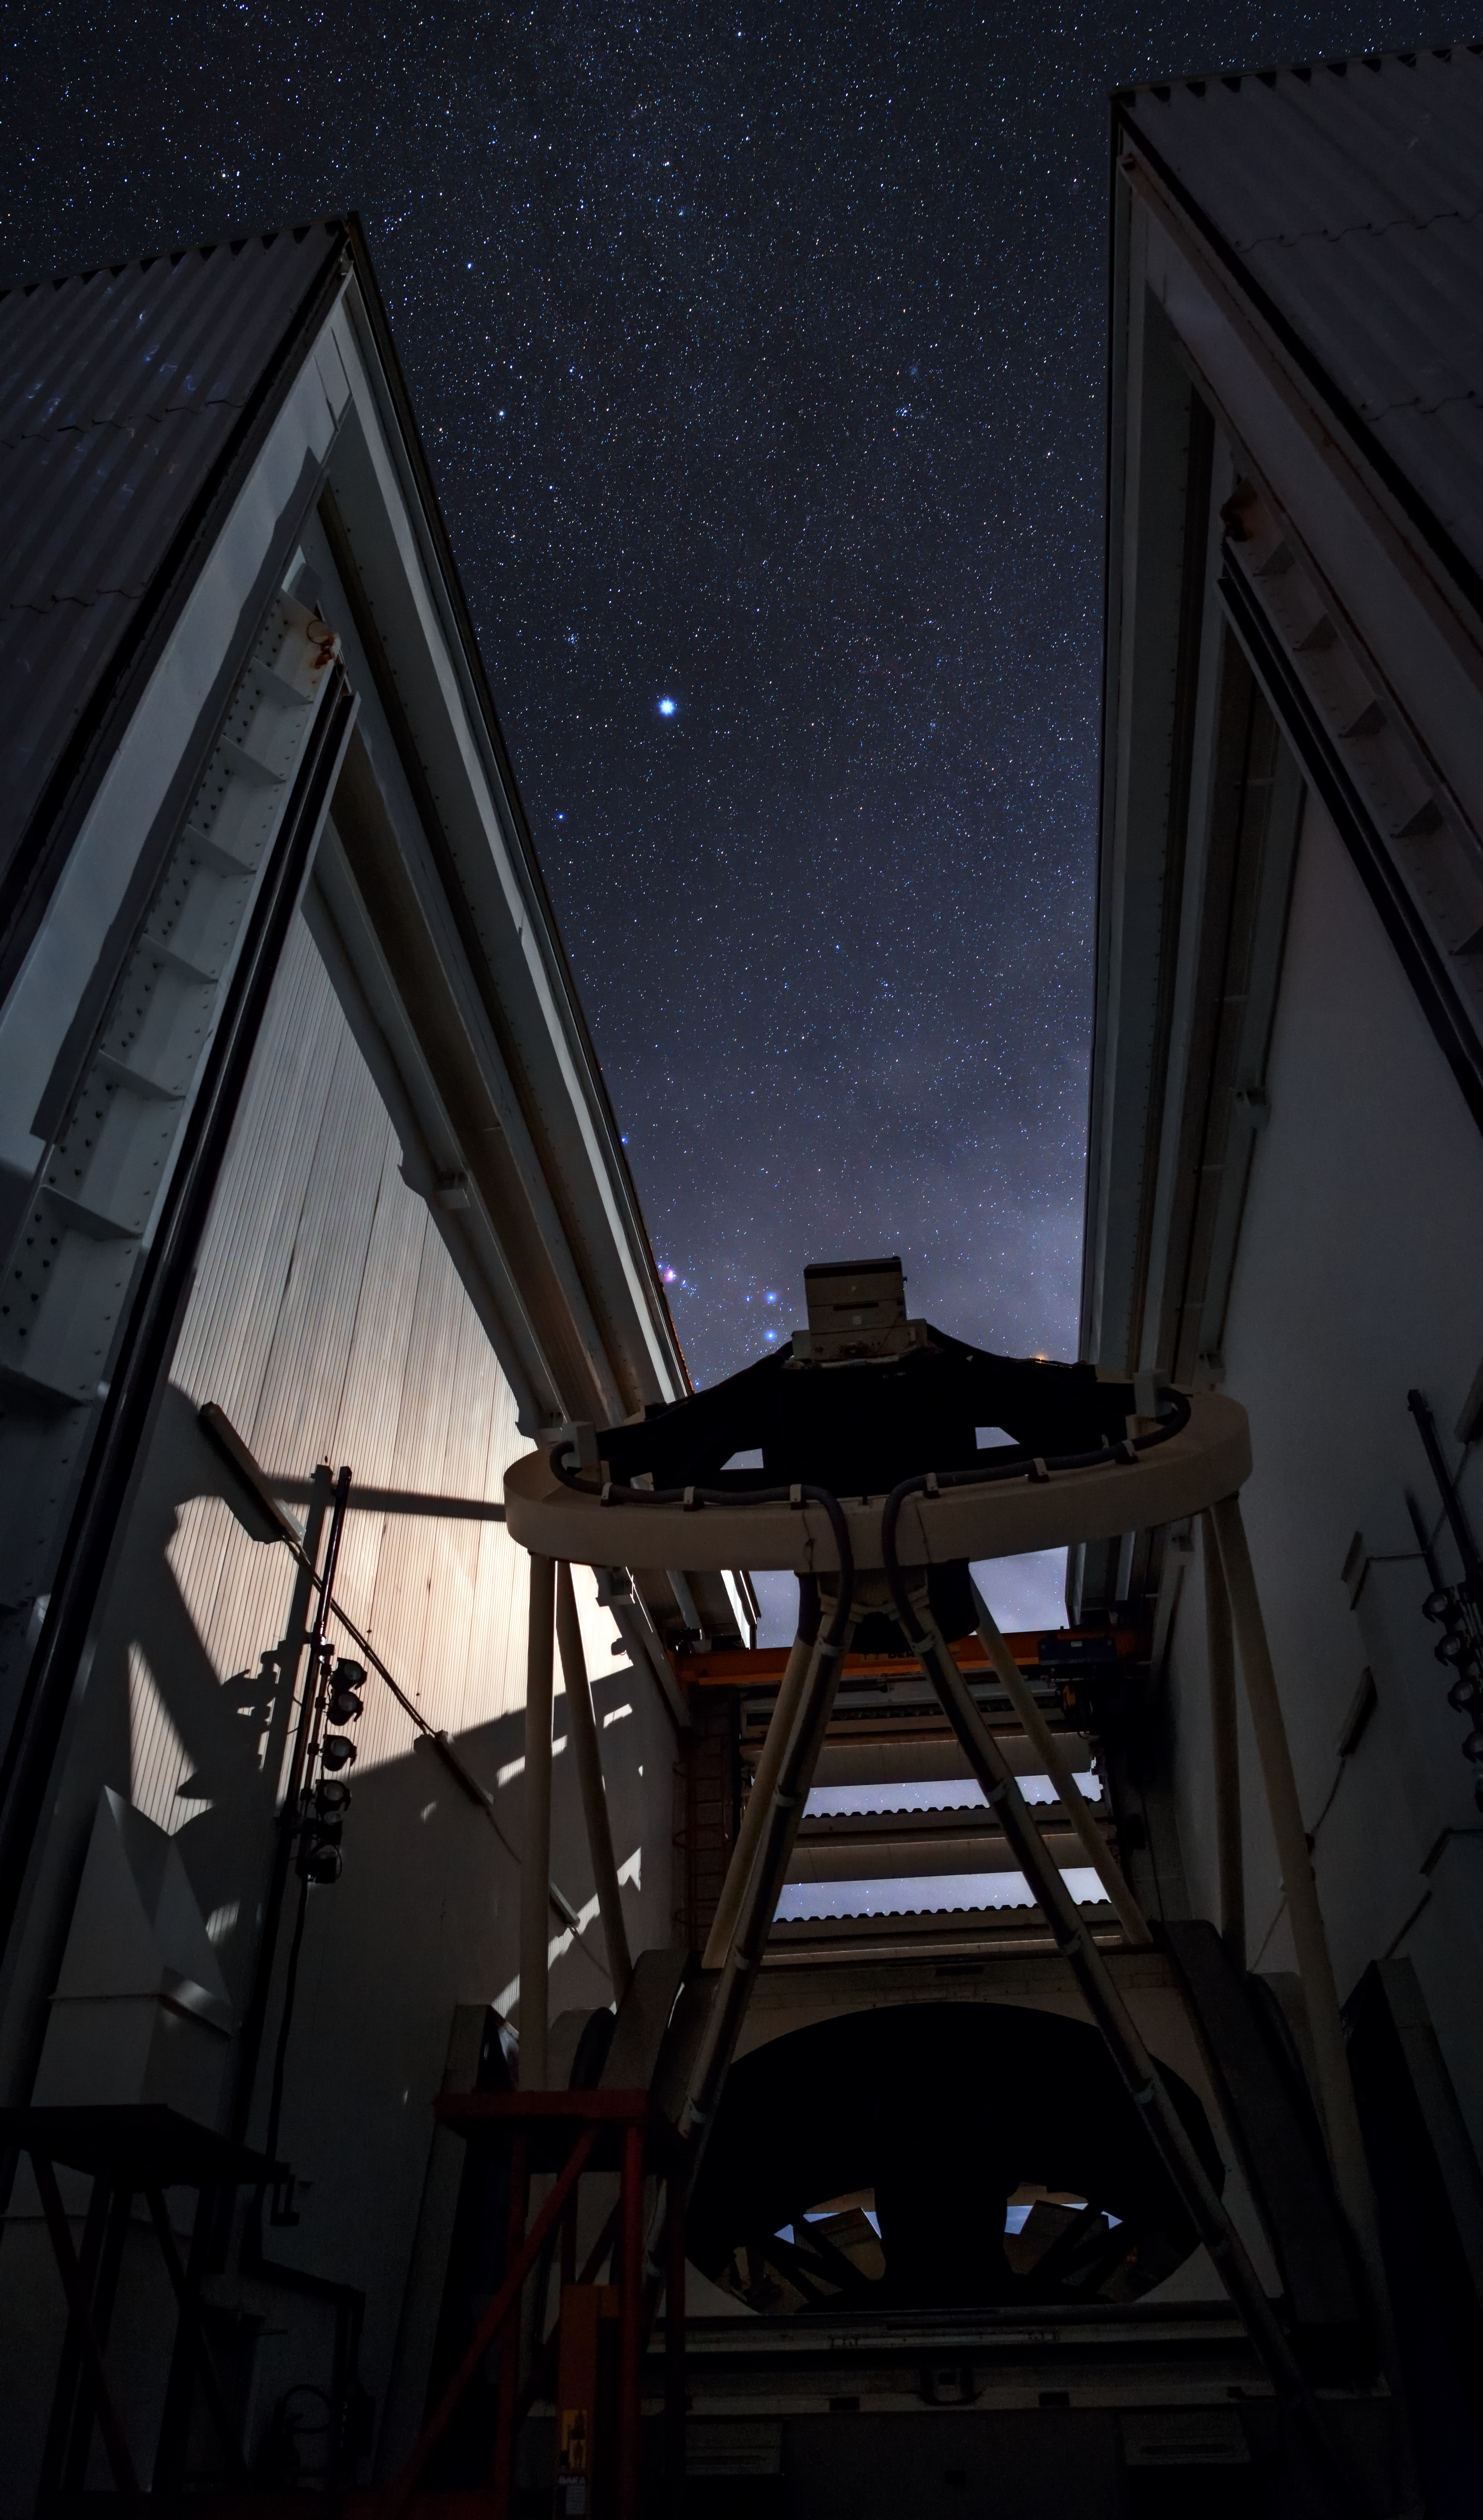

The NTT comes to life

In this picture, the enclosure for ESO’s New Technology Telescope (NTT) has opened its angled doors to reveal a long slice of the southern sky. The sky is freckled by stars, while the moon lights up the inner walls of the NTT dome, casting a shadow over the 3.6-metre telescope. At the top of the telescope we can make out the secondary mirror cell of the telescope, held in a ring structure and supported on struts above the primary mirror.

One of the NTT’s remarkable aspects is that it employs active optics, in which the primary mirror is flexible and its shape is actively adjusted during observations by actuators to preserve the optimal image quality. The position of the secondary mirror is also actively controlled in three directions. This technology, developed by ESO, is nowadays applied to all major modern telescopes, such as the Very Large Telescope at Cerro Paranal and the future European Extremely Large Telescope.

The design of the octagonal enclosure housing the NTT is another technological breakthrough. The telescope dome is relatively small, and is ventilated by a system of flaps that makes air flow smoothly across the mirror, reducing turbulence and leading to sharper images. When the dome is opened, the telescope comes to life and moves across the sky to track astronomical objects.

Credit: ESO/B. Tafreshi (twanight.org)